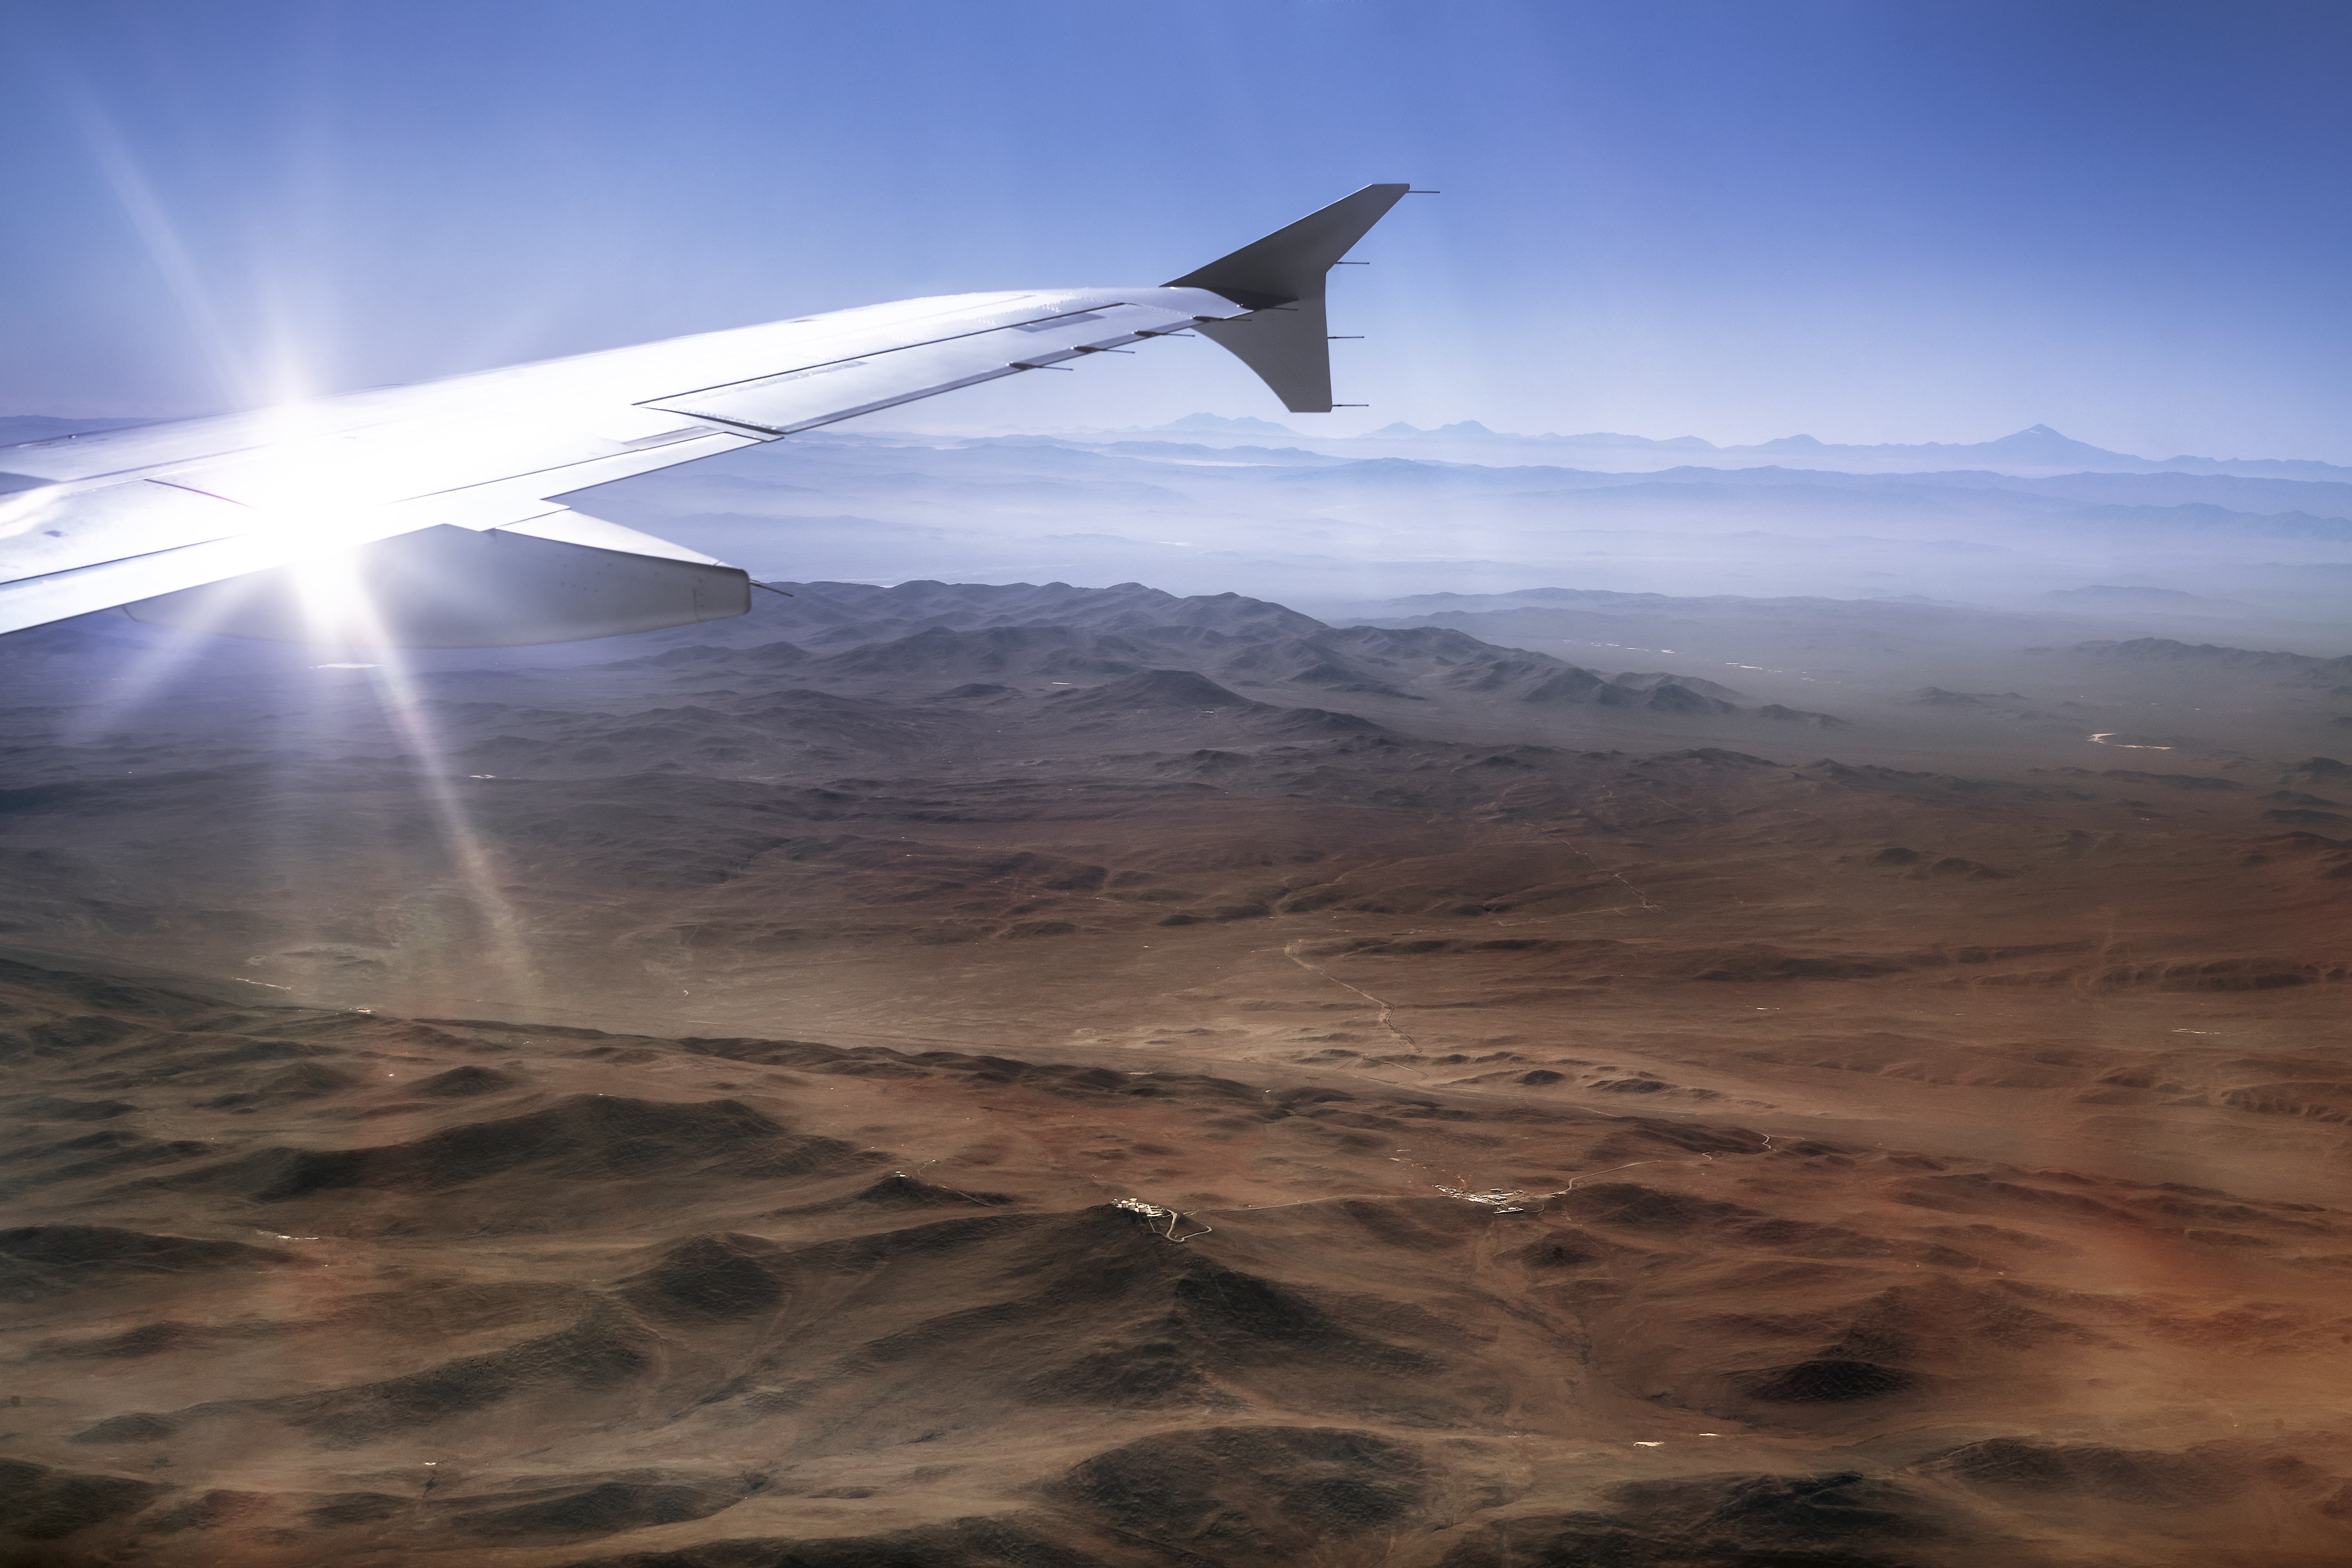

My favourite wings

ESO's Fulldome Expedition team has travelled to Chile to take some spectacular images for use in planetarium shows. Just before landing, the desolate beauty of the Chilean desert seems almost as magical as the skies above will after dark. ESO Paranal observatory and dome of VISTA telescope appear in the bottom part of the view.

Credit: P. Horálek/ESO